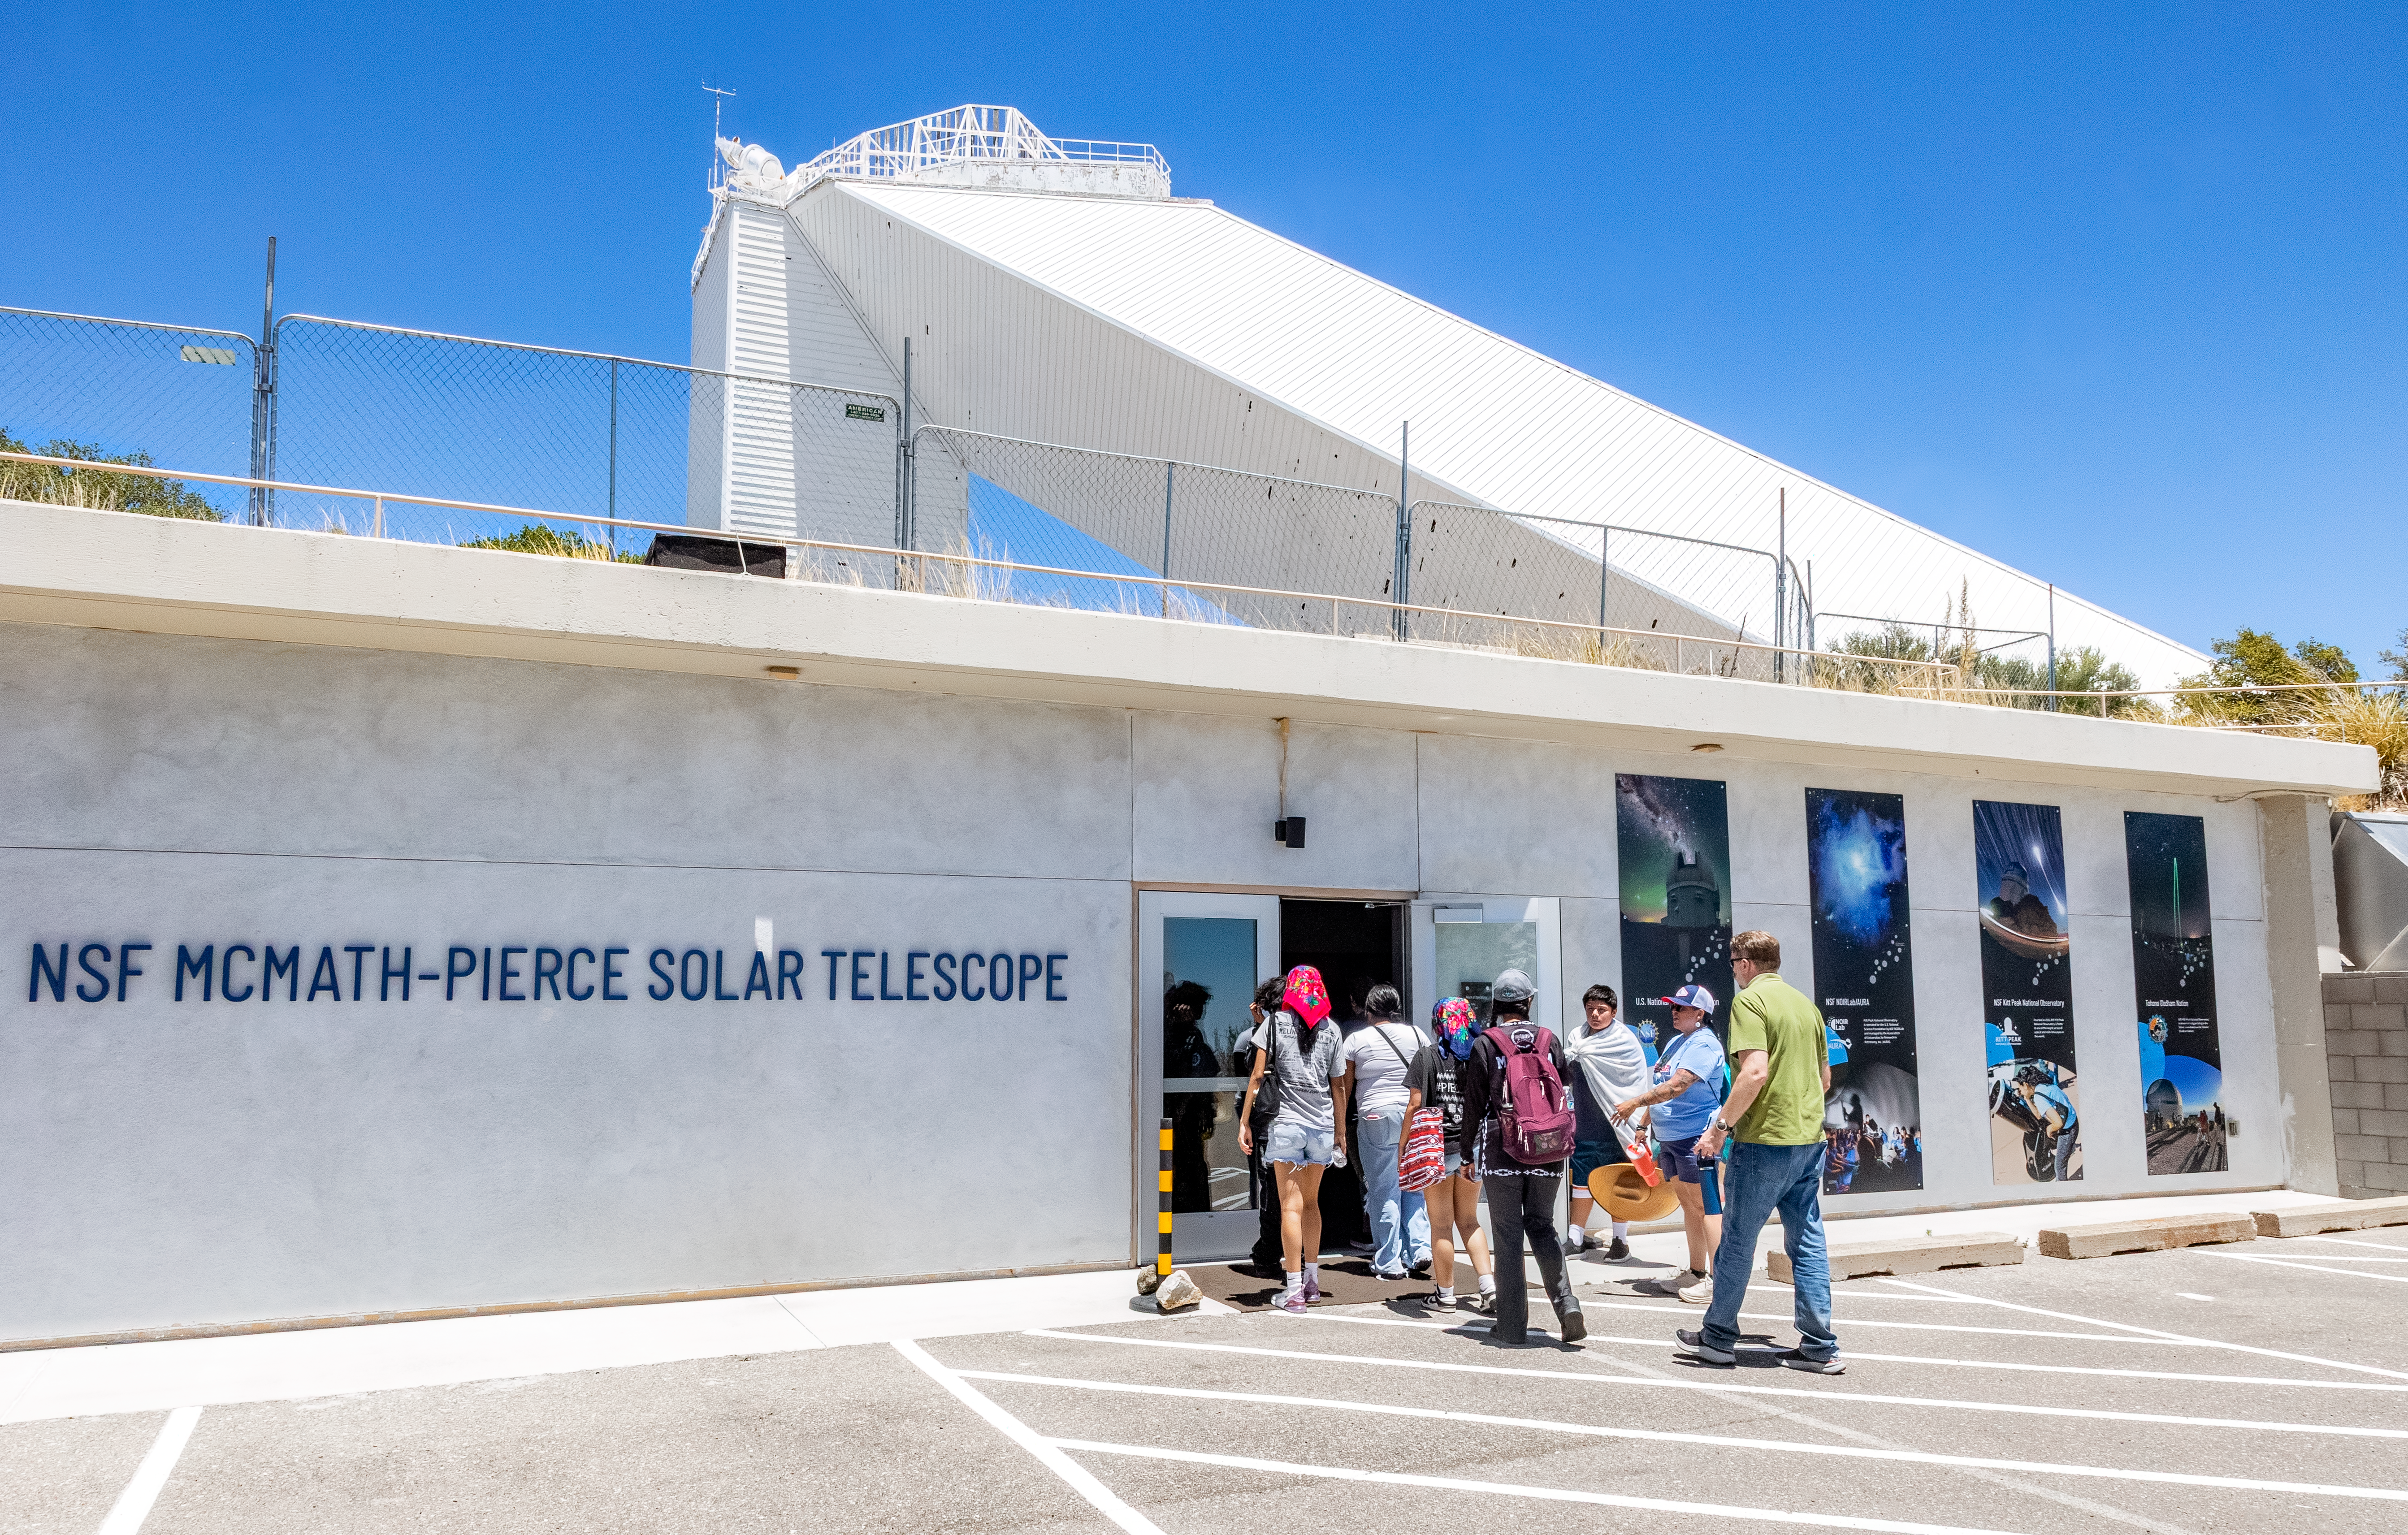

Ak-Chin Indian Community Kitt Peak Tour

Members of the Ak-Chin Indian Community enter the NSF McMath-Pierce Solar Telescope during a visit to Kitt Peak in June 2026. The center’s new glass doors were funded by a philanthropist couple from Tucson.

Credit: NOIRLab/NSF/AURA